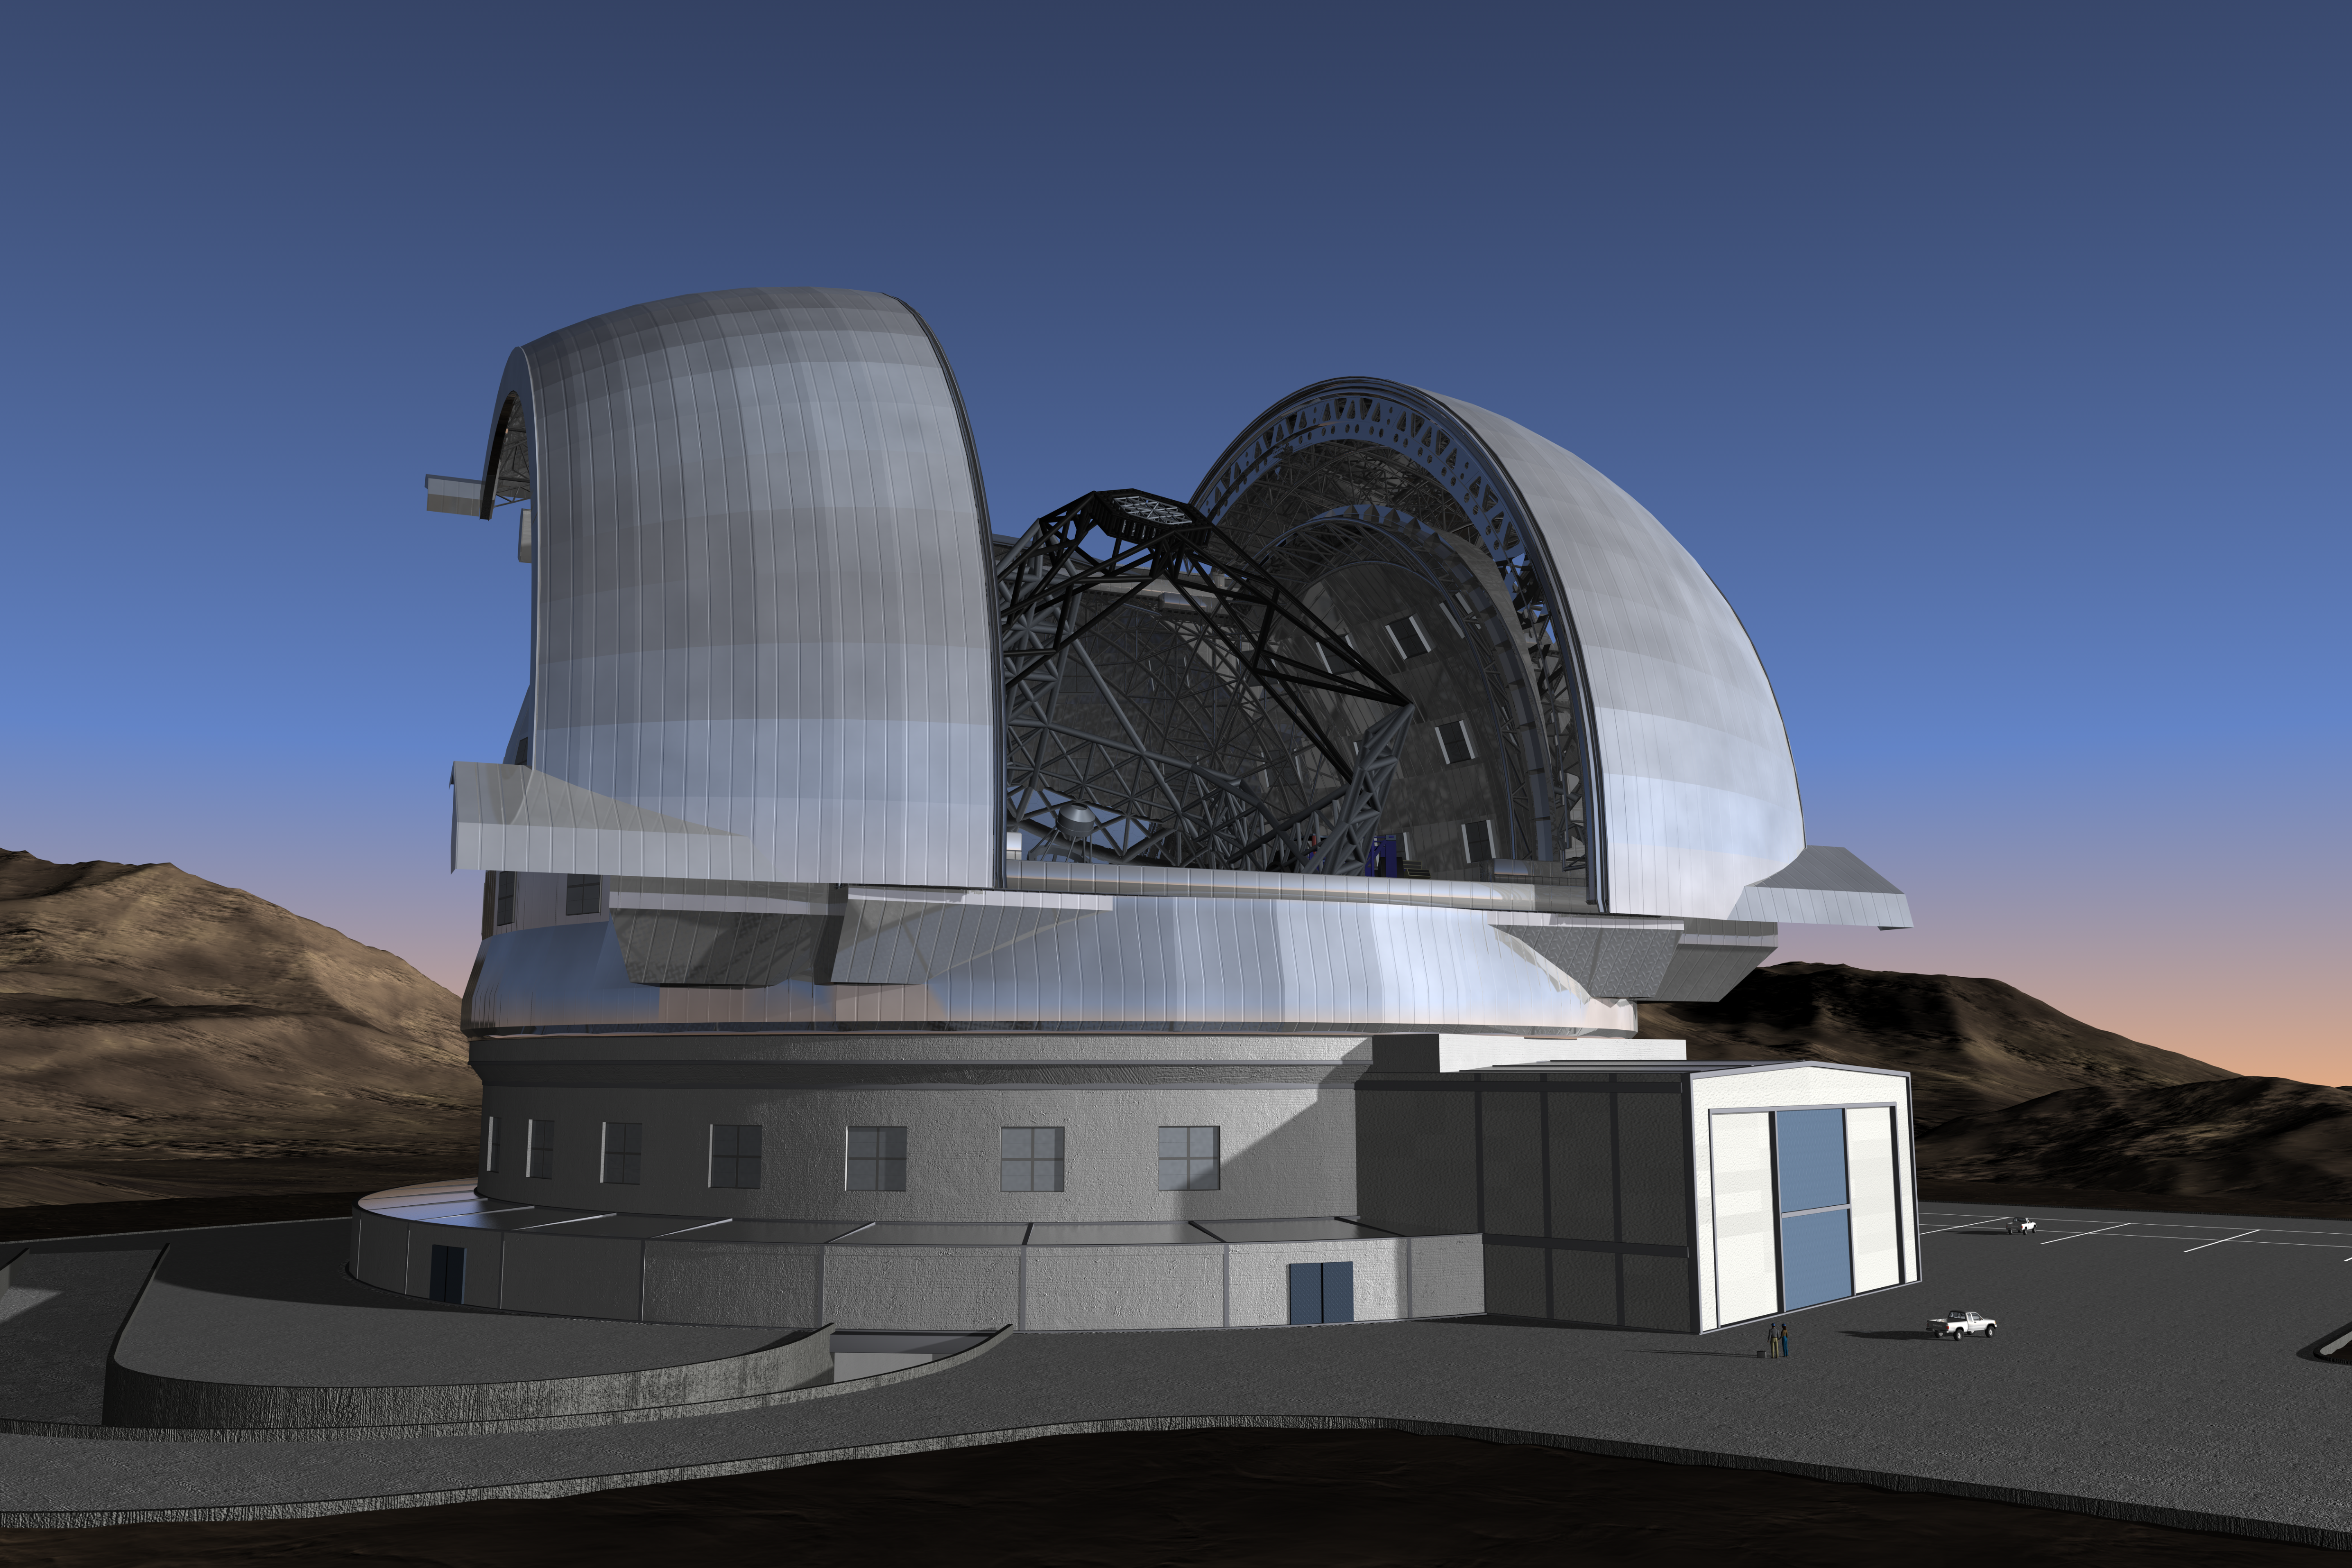

The E-ELT (artist's impression)

ESO's European Extremely Large Telescope (E-ELT) is ranked as one of two top-priority large ground-based projects in the ASTRONET Roadmap for European astronomy, which is backed by the entire European scientific community and supported by the European Commission. The current design of the E-ELT in its enclosure is seen here. The E-ELT will be mounted on a central concrete pier that ensures a minimum clearance of 10 m above the ground. It will be shielded from the wind by a dome enclosure. This dome will have an approximate height of 90 m and a footprint of about 90 m diameter.

The design for the E-ELT shown here was published in 2008 and is preliminary.

Credit: ESO